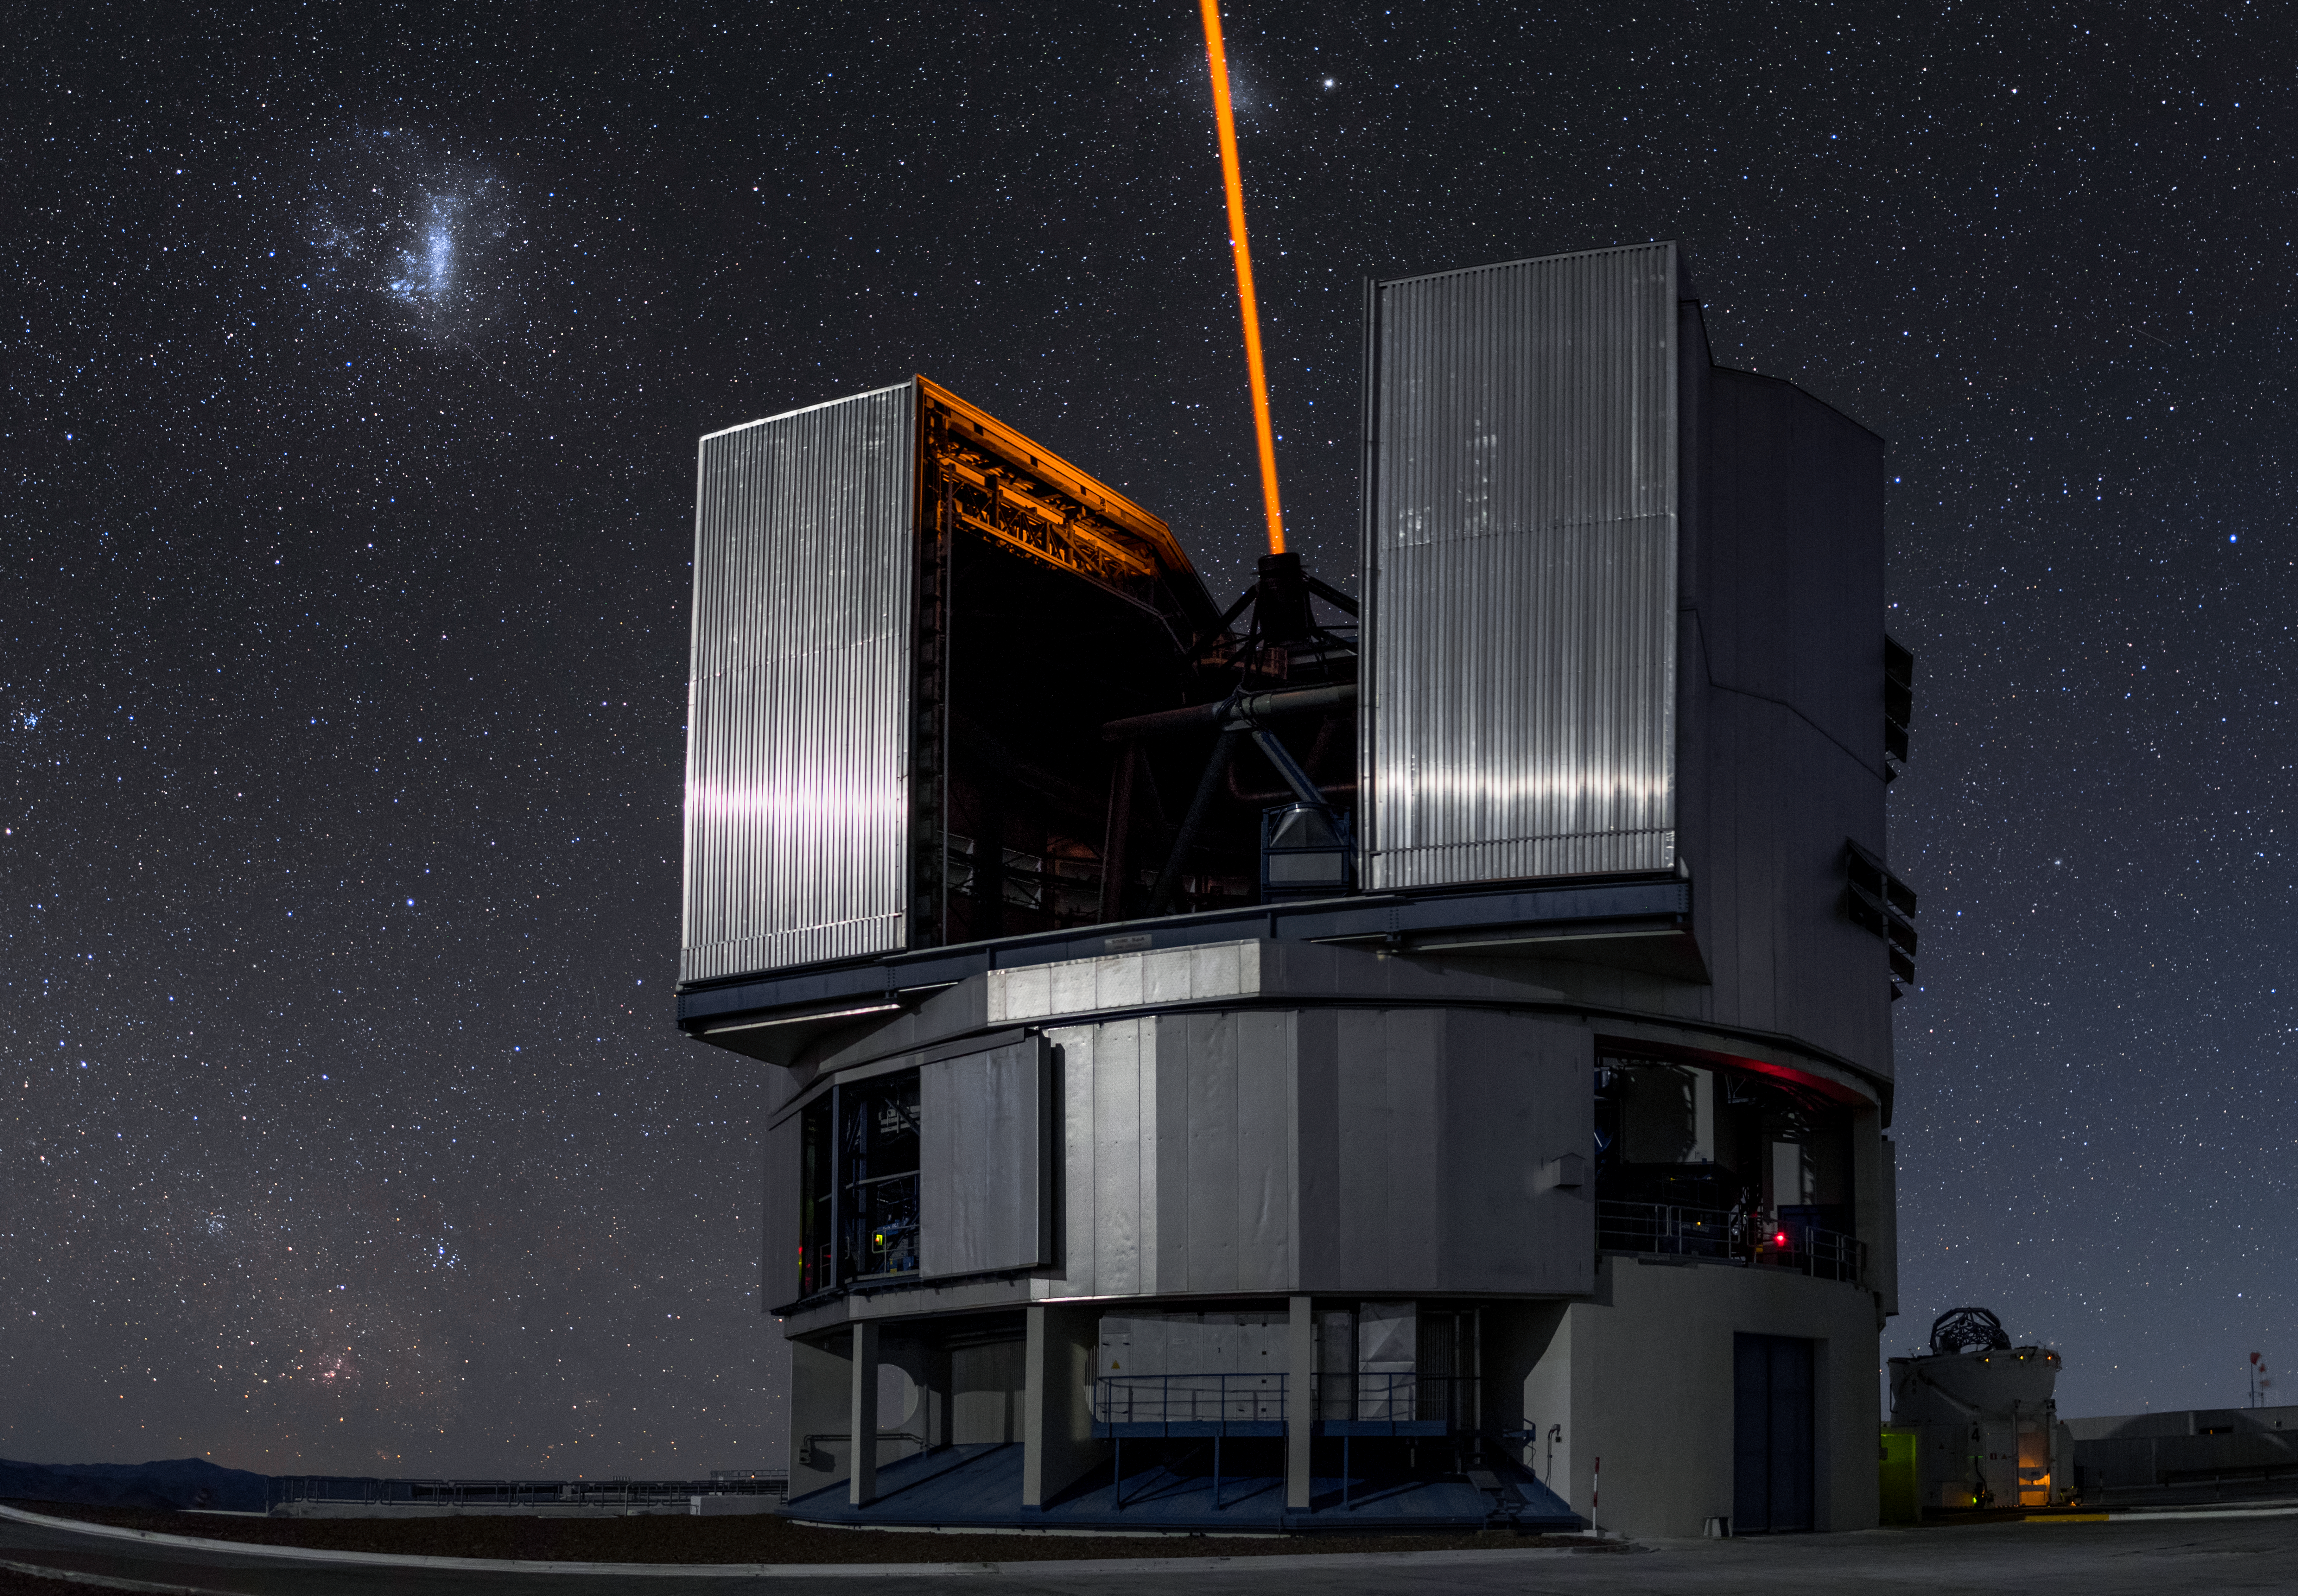

Te-laser-scope

Unit Telescope 4 (Yepun) of ESO's Very Large Telescope sends a laser up to the sky from the Paranal Observatory, which enjoys about 300 clear nights per year. The laser creates an artificial guide star as part of the Adaptive Optics system, sophisticated technology that corrects the blurring effects of Earth's atmosphere to create higher resolution images. The VLT is the world's most productive individual ground-based facility, leading to the publication of an average of more than one peer-reviewed scientific paper per day.

Credit: A. Ghizzi Panizza/ESO